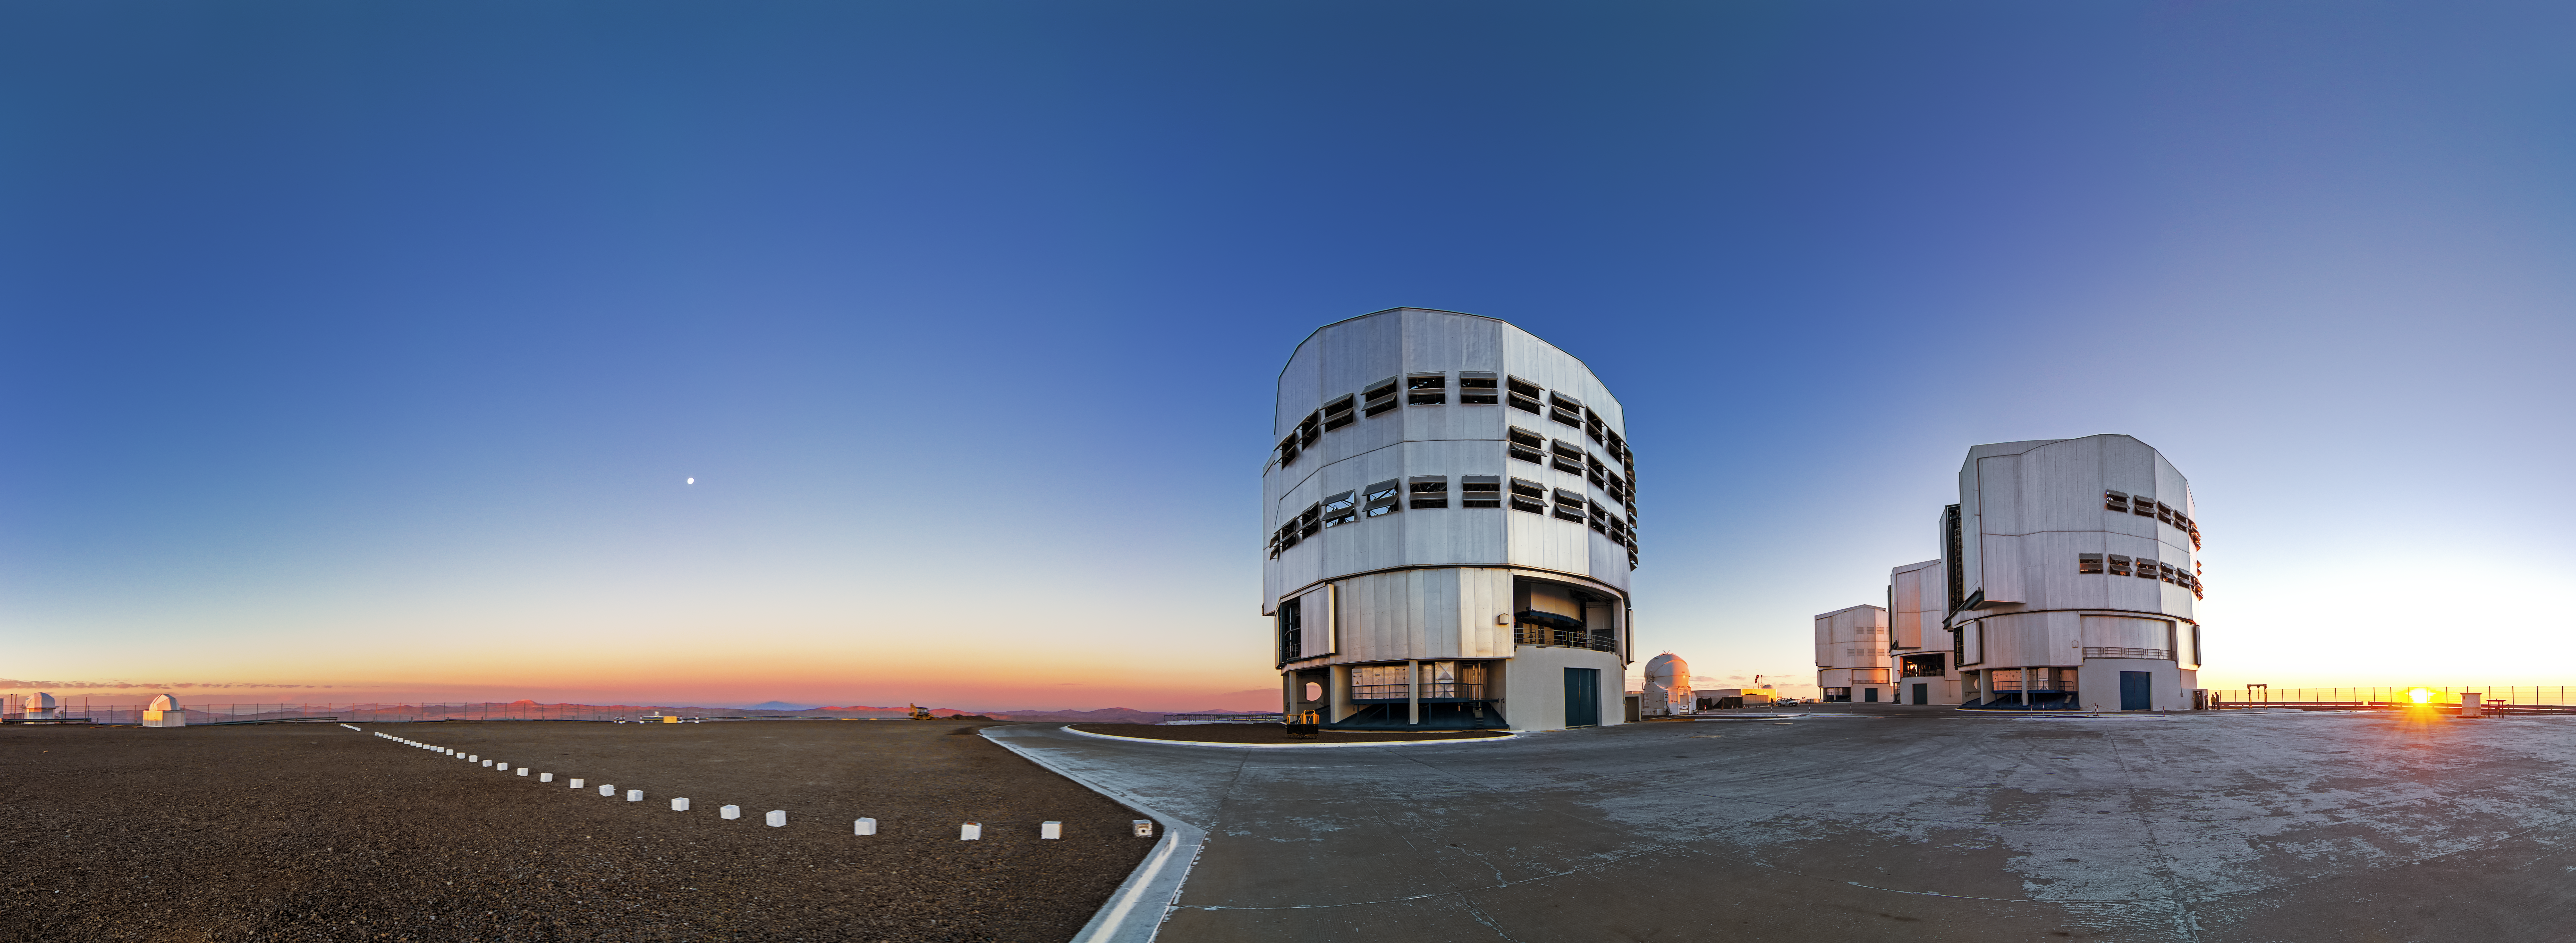

VLT platform at sunset

This panoramic image shows the VLT platform at sunset.

Credit: A. Tudorica/ESO